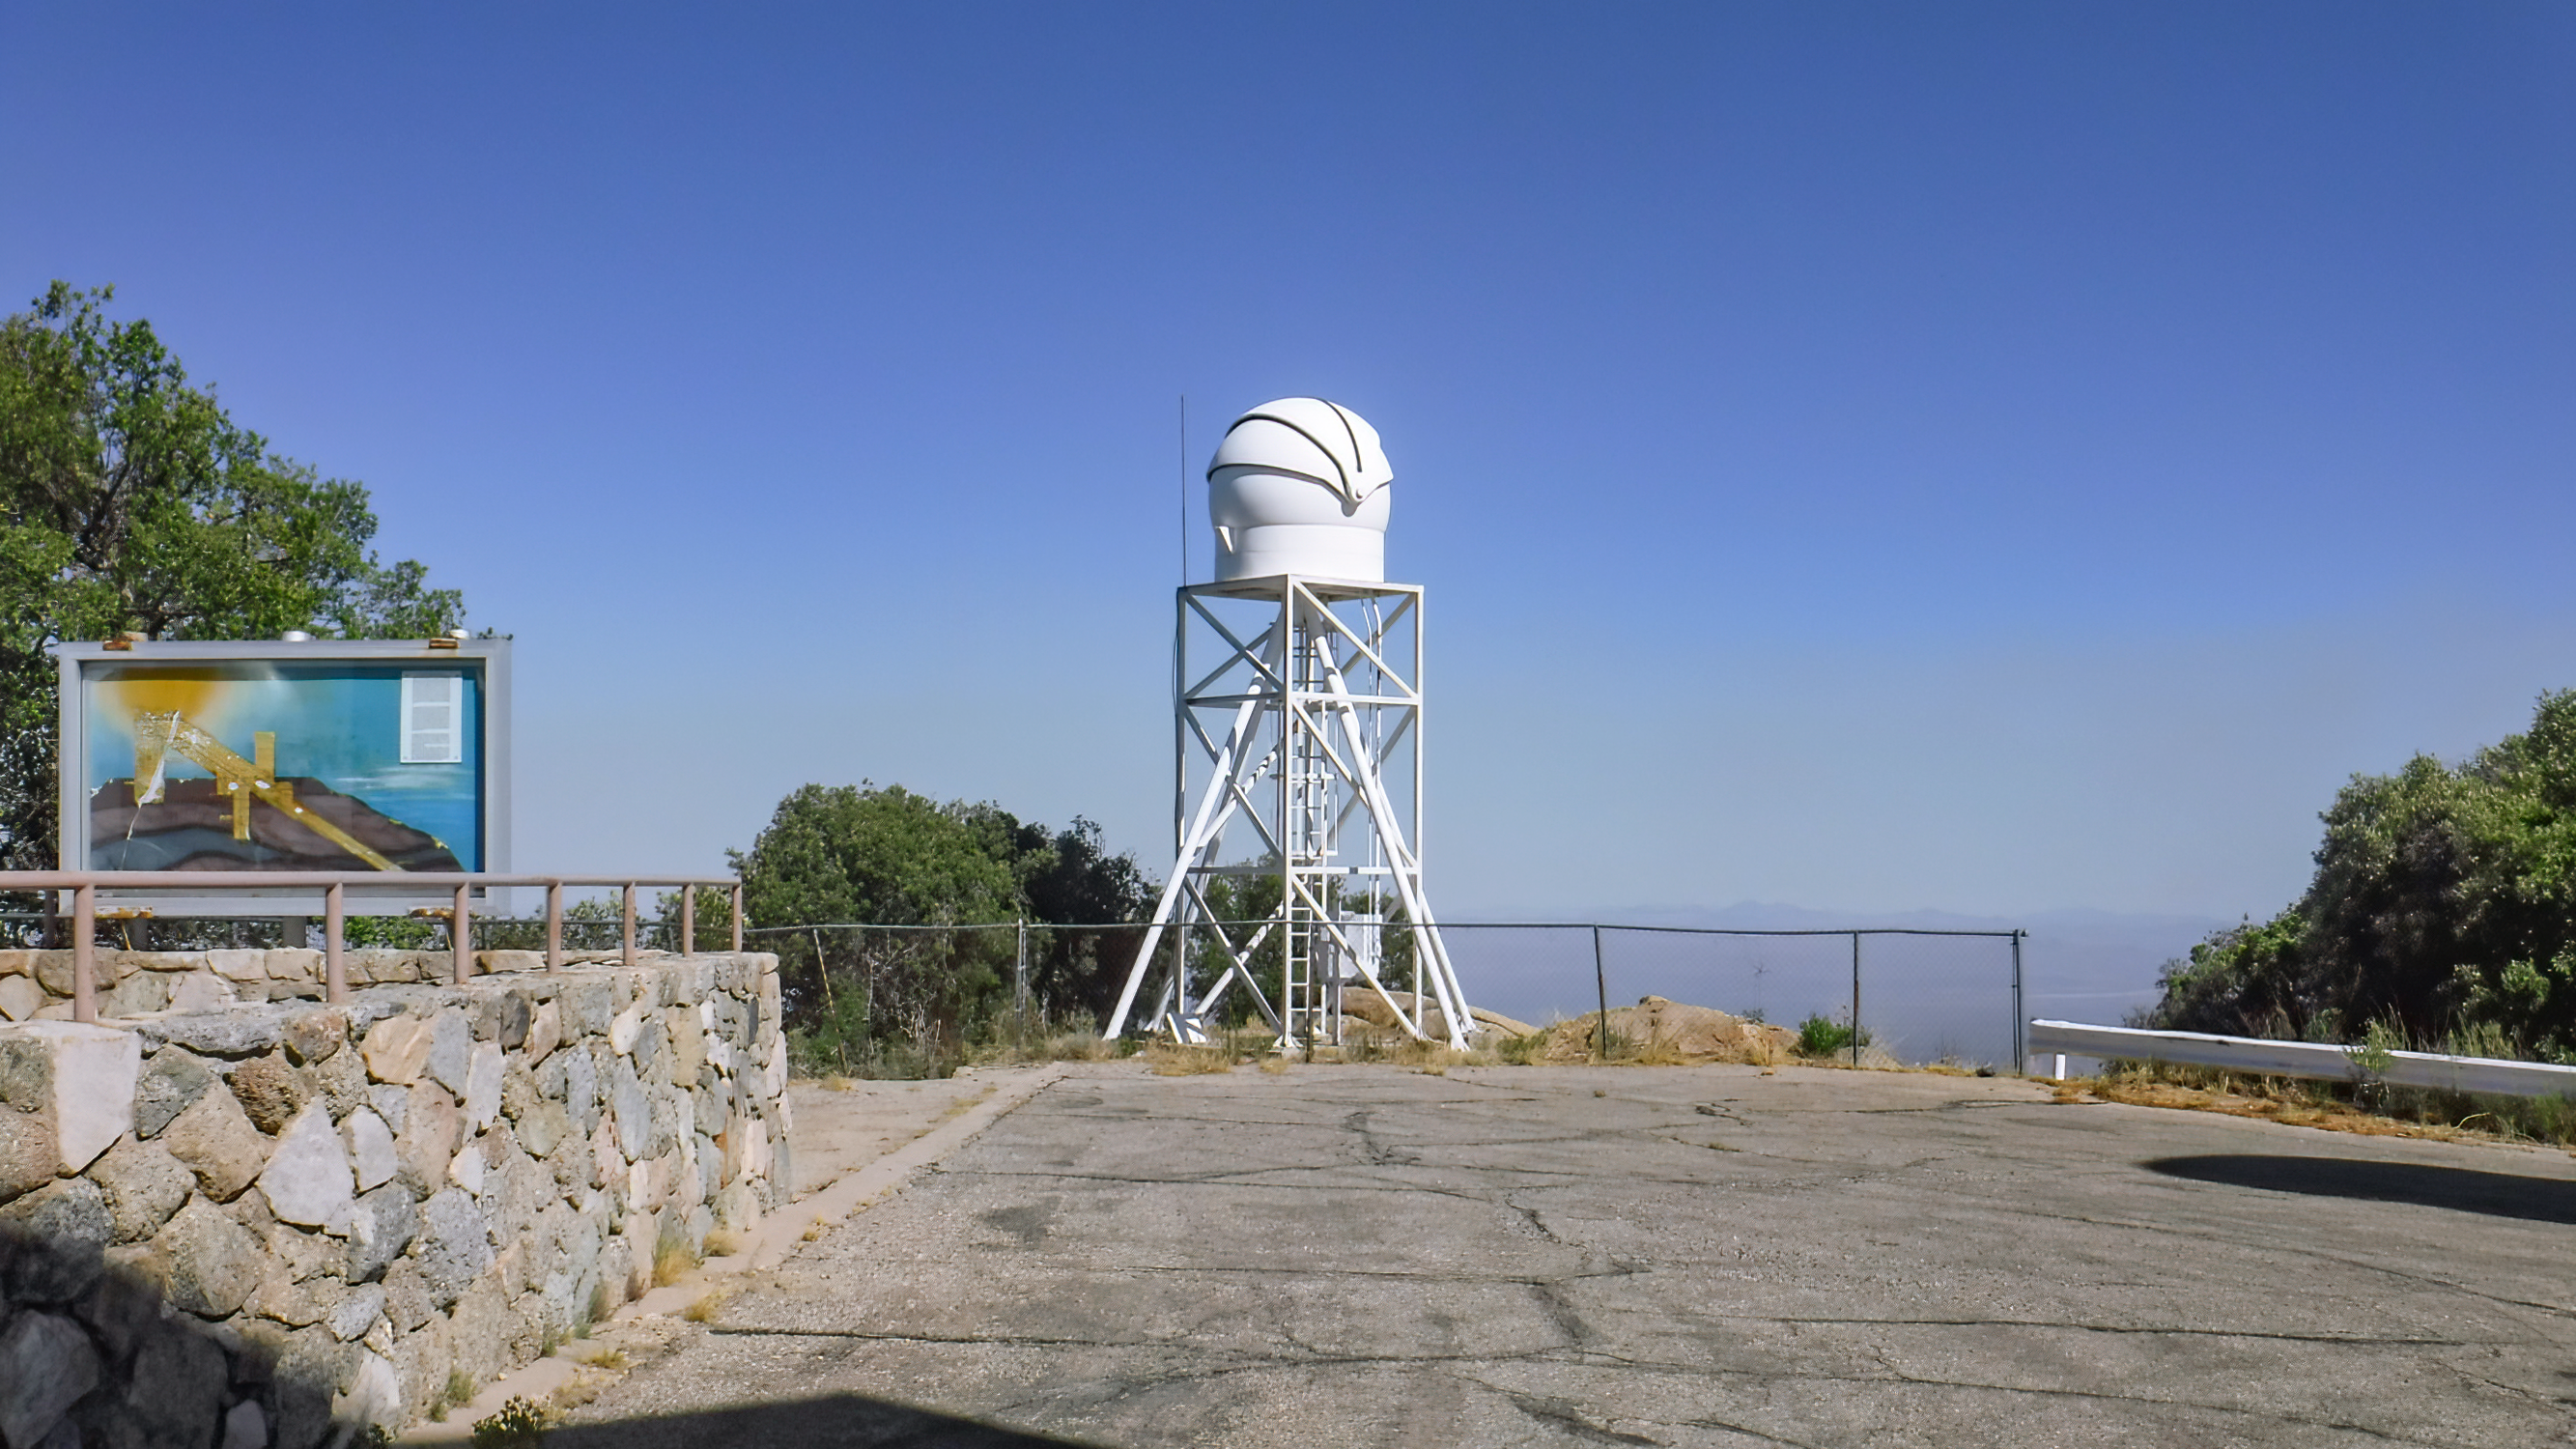

The KPNO DIMM seeing monitor

The KPNO DIMM seeing monitor.

Credit: KPNO/NOIRLab/NSF/AURA